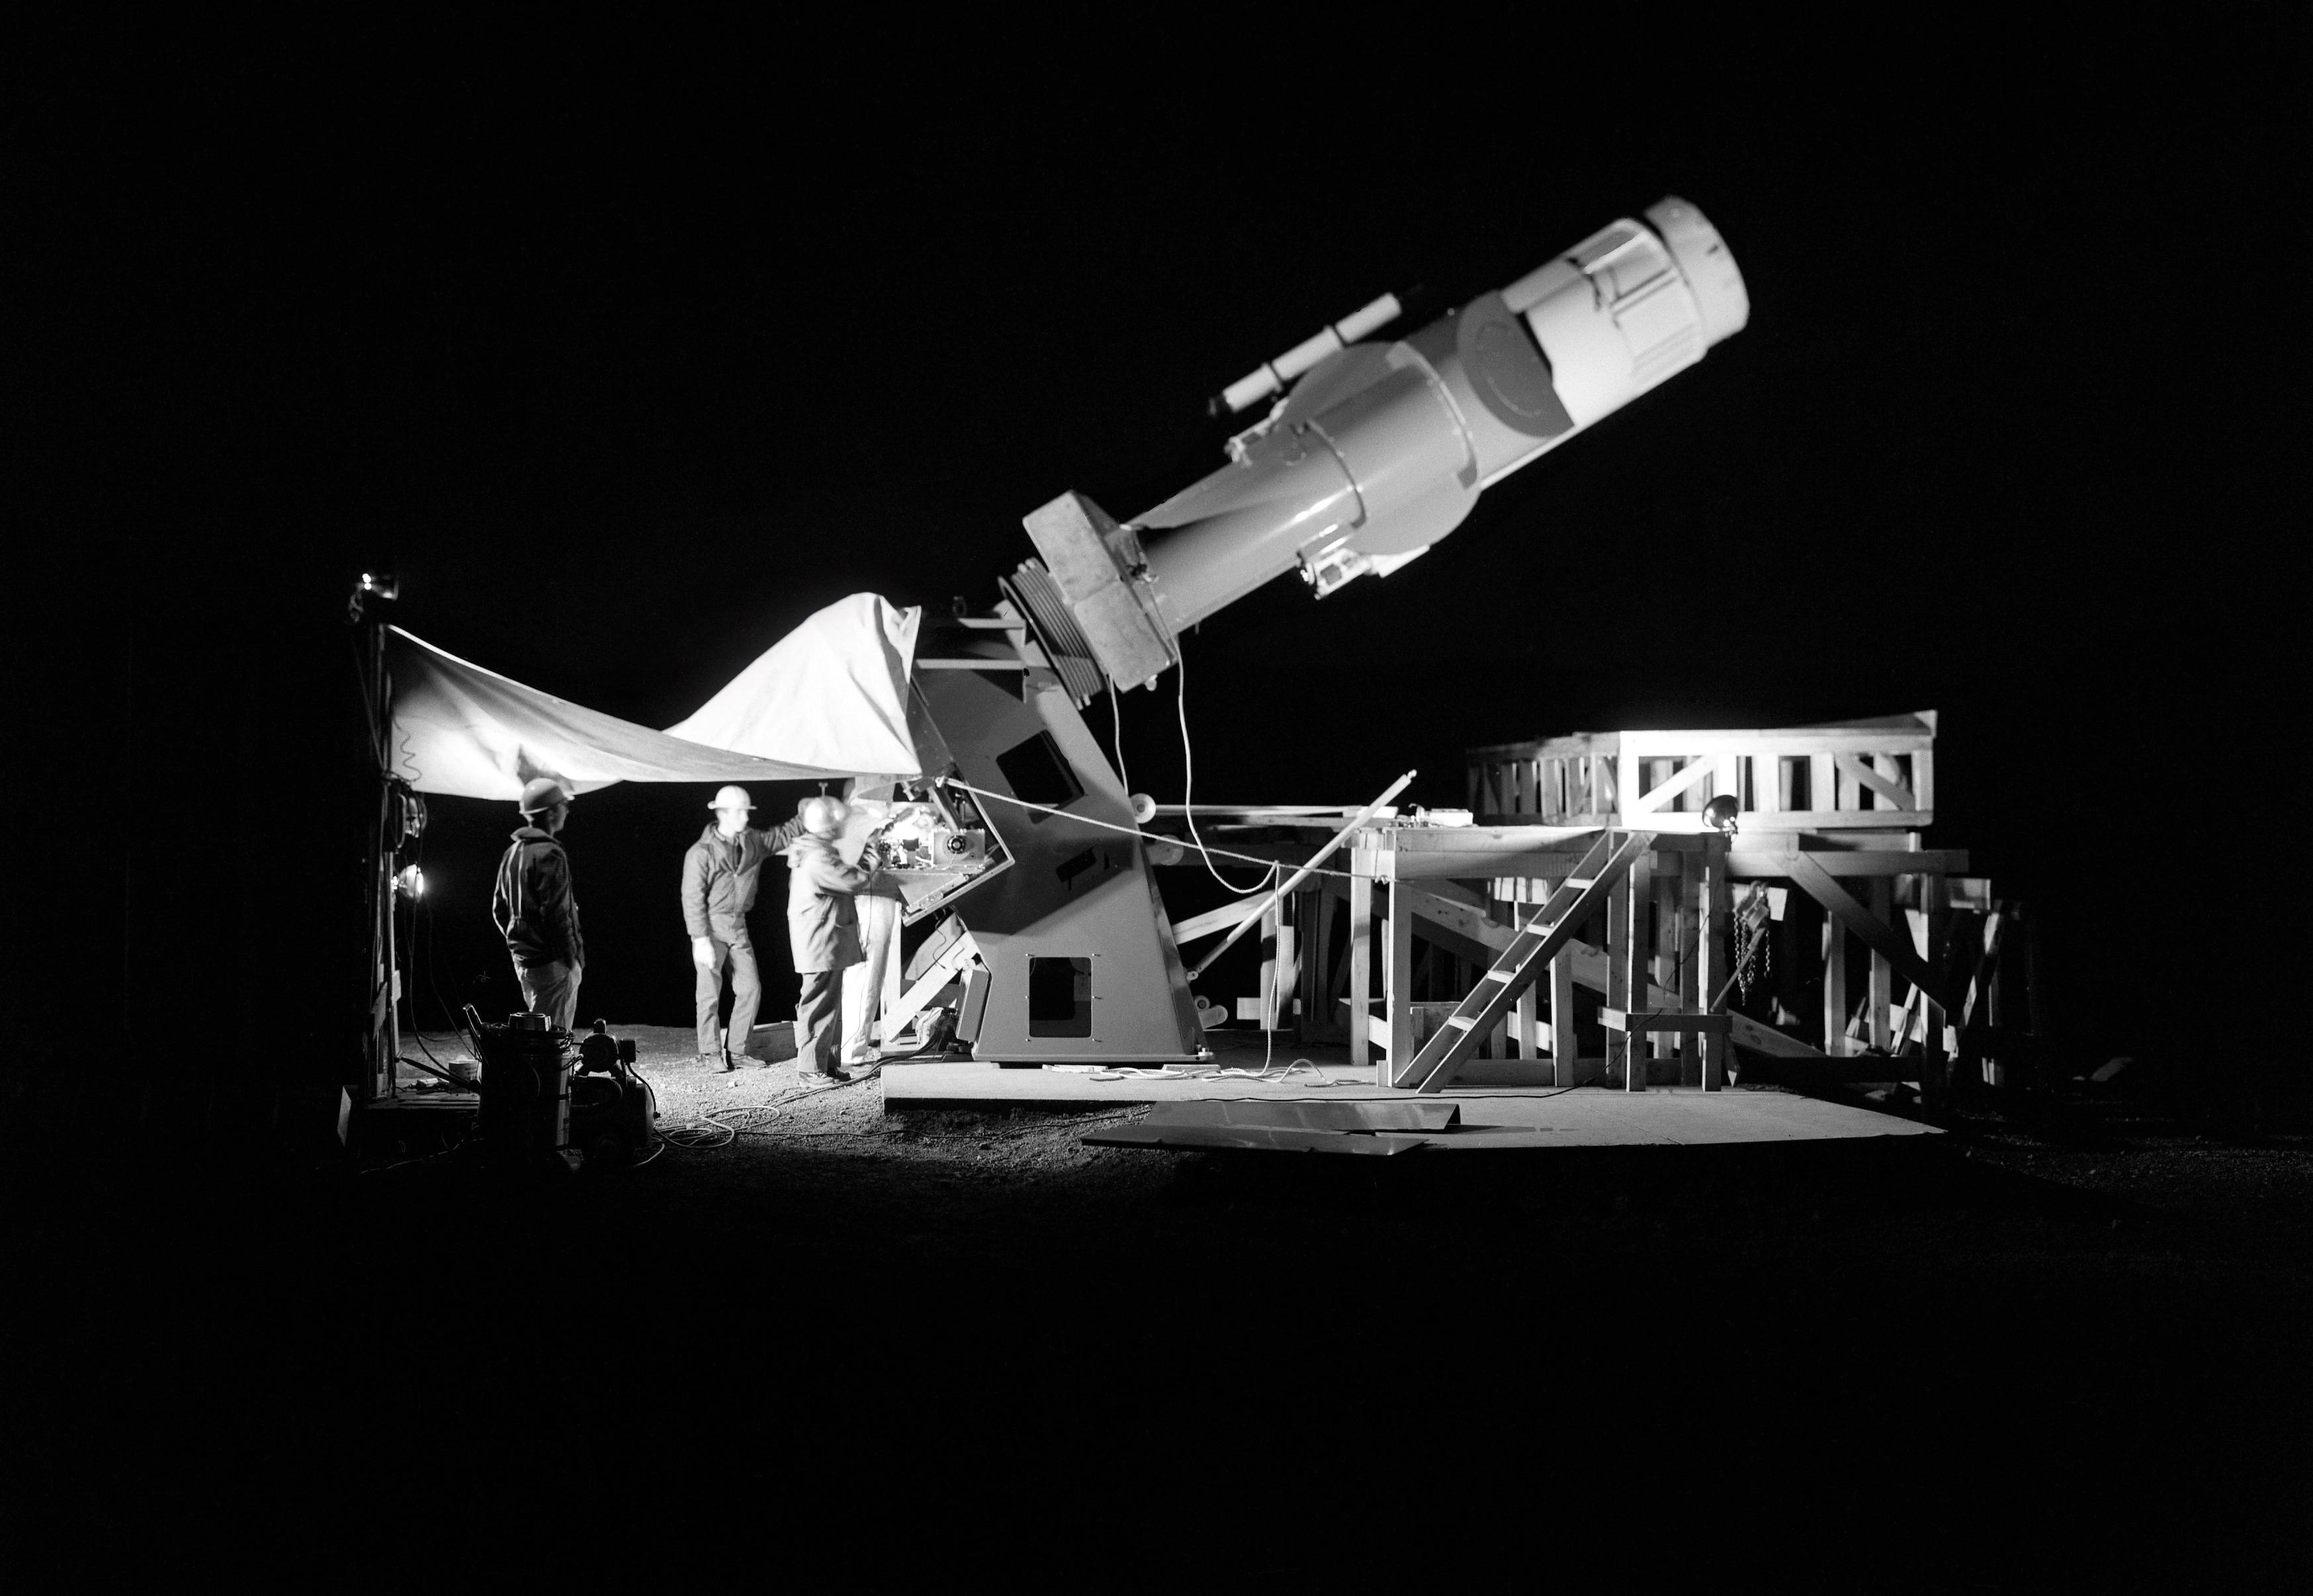

A Telescope Without a Dome

A telescope without a dome is like a hermit crab without a home. This uncanny sight of the domeless 36-inch Telescope at Cerro Tololo Inter-American Observatory (CTIO) was captured on the night of 13 March 1967. When this photo was taken, the telescope's dome enclosure had not been constructed yet.

Credit: NOIRLab